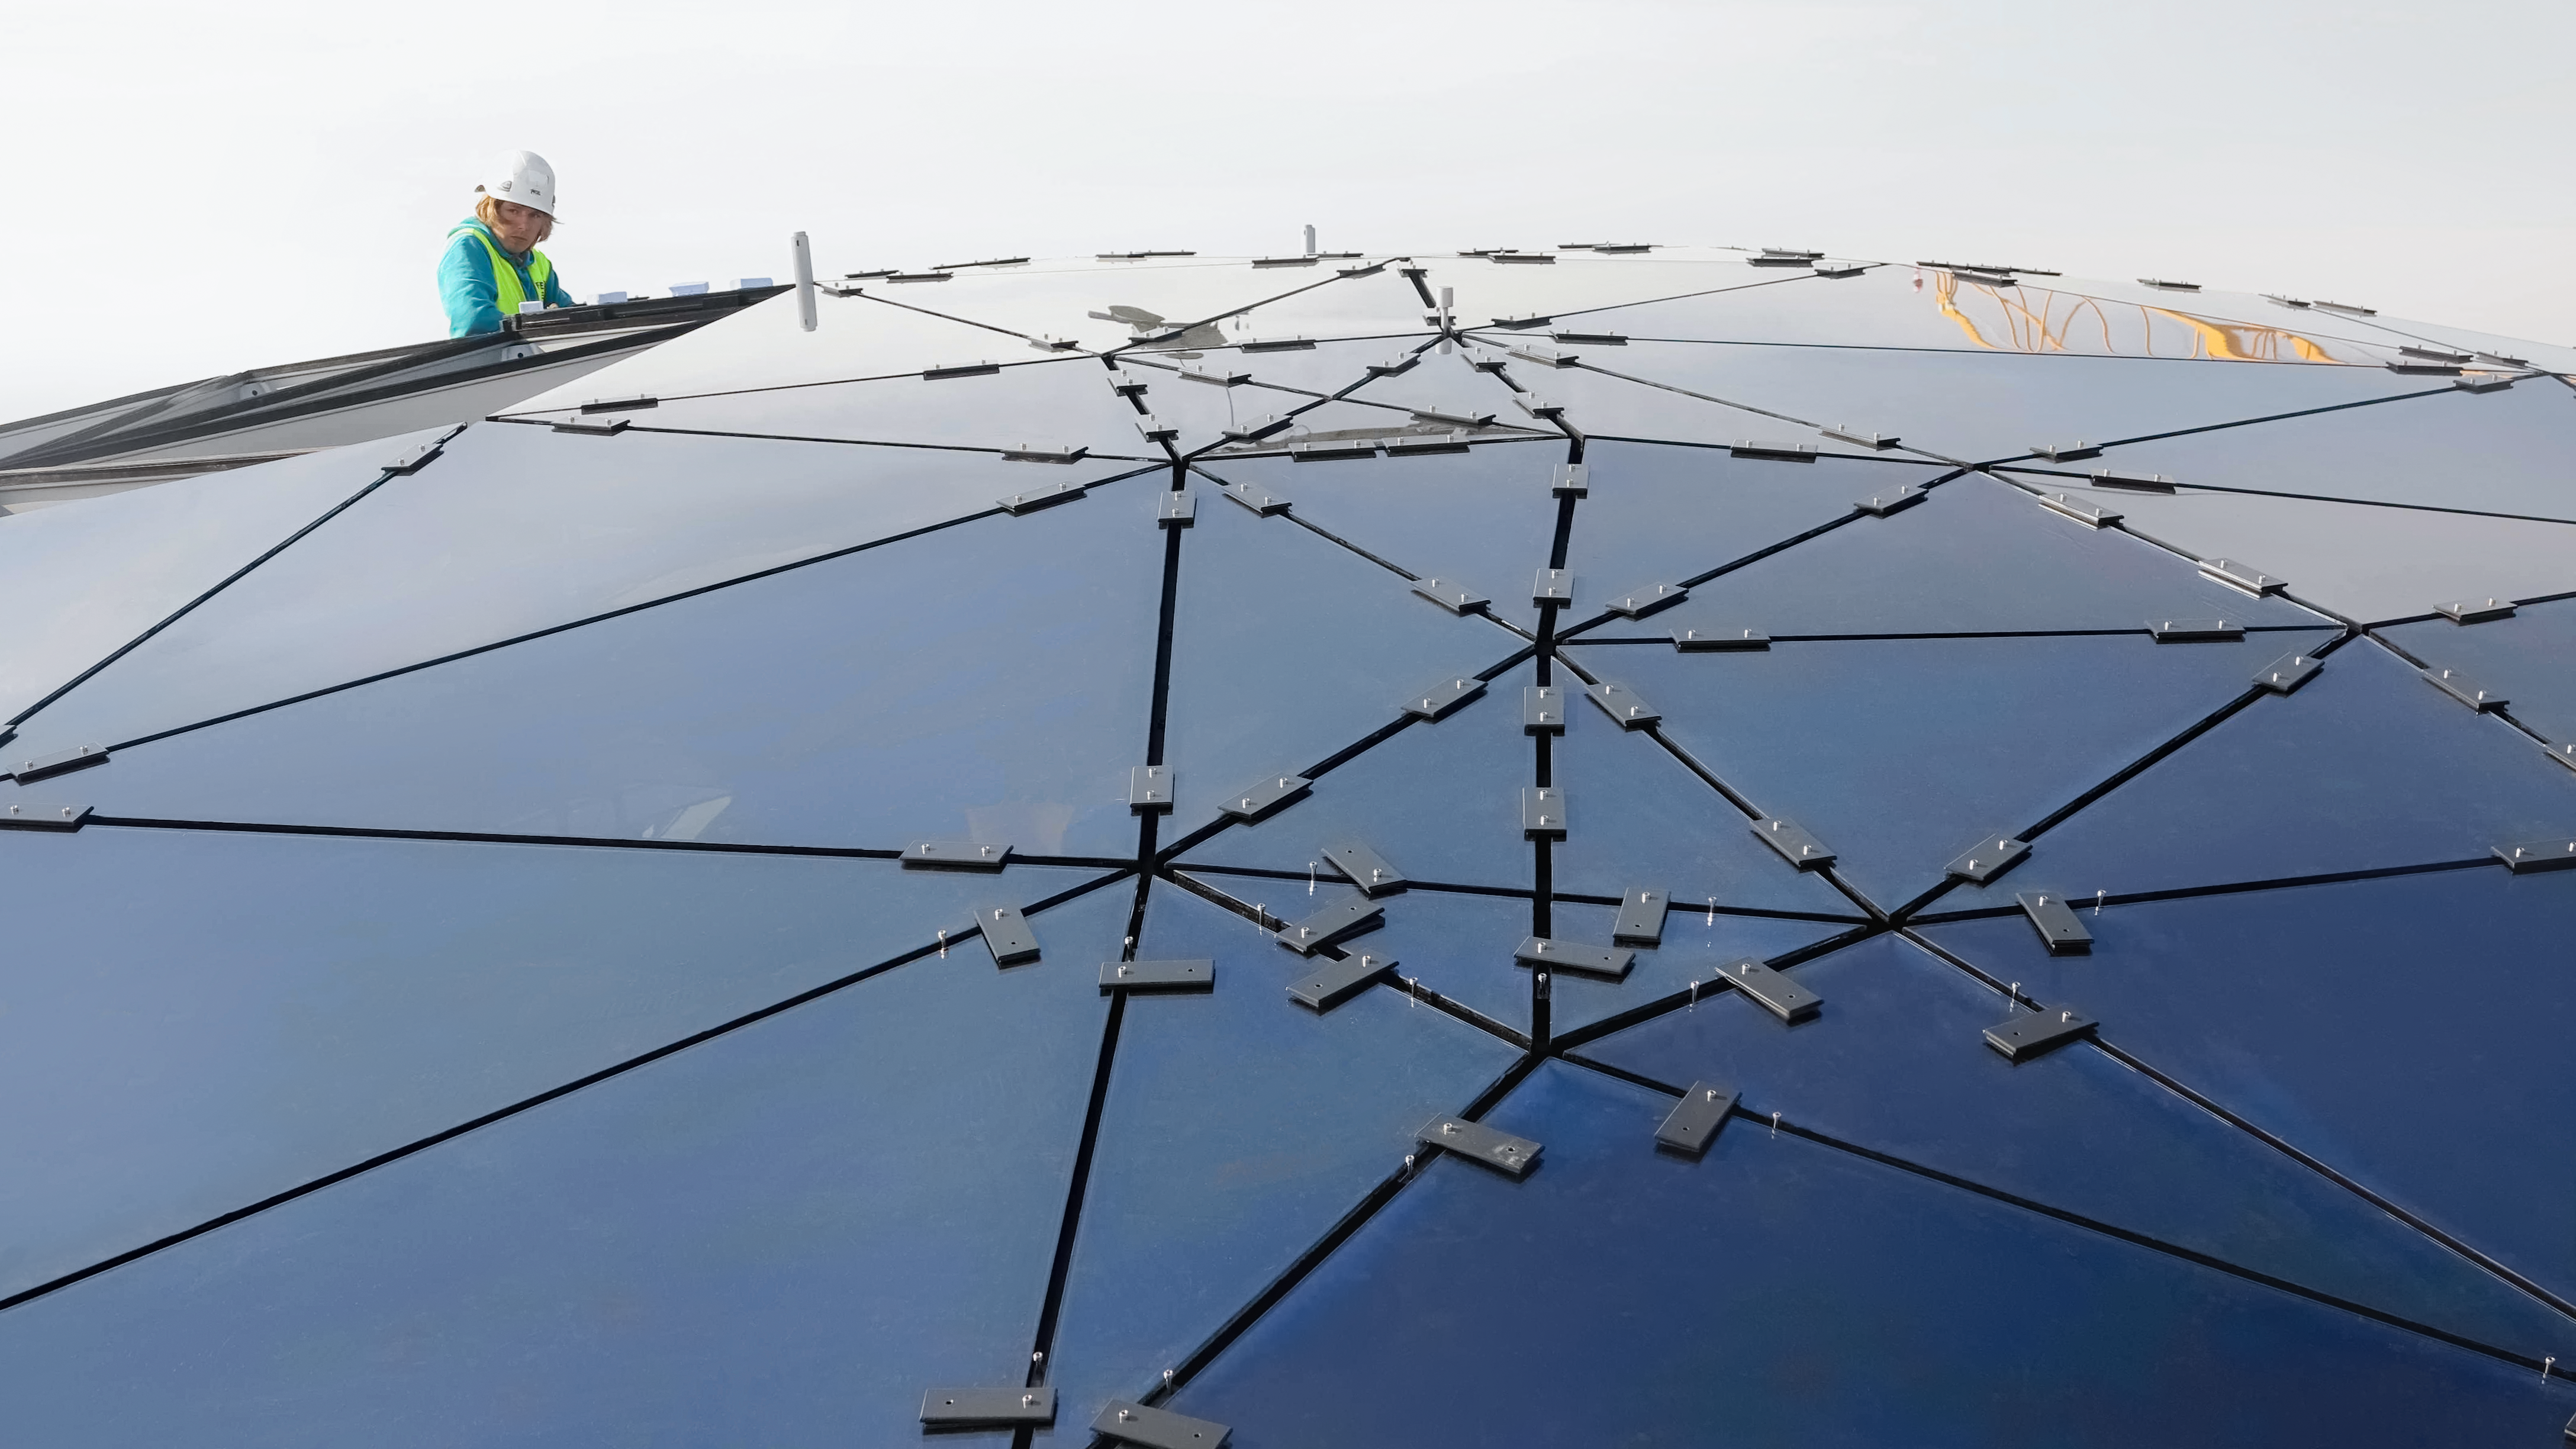

Constructing a star-roof

Construction and installation of the star-roof in the ESO Supernova Planetarium & Visitor Centre.

Credit: ESO